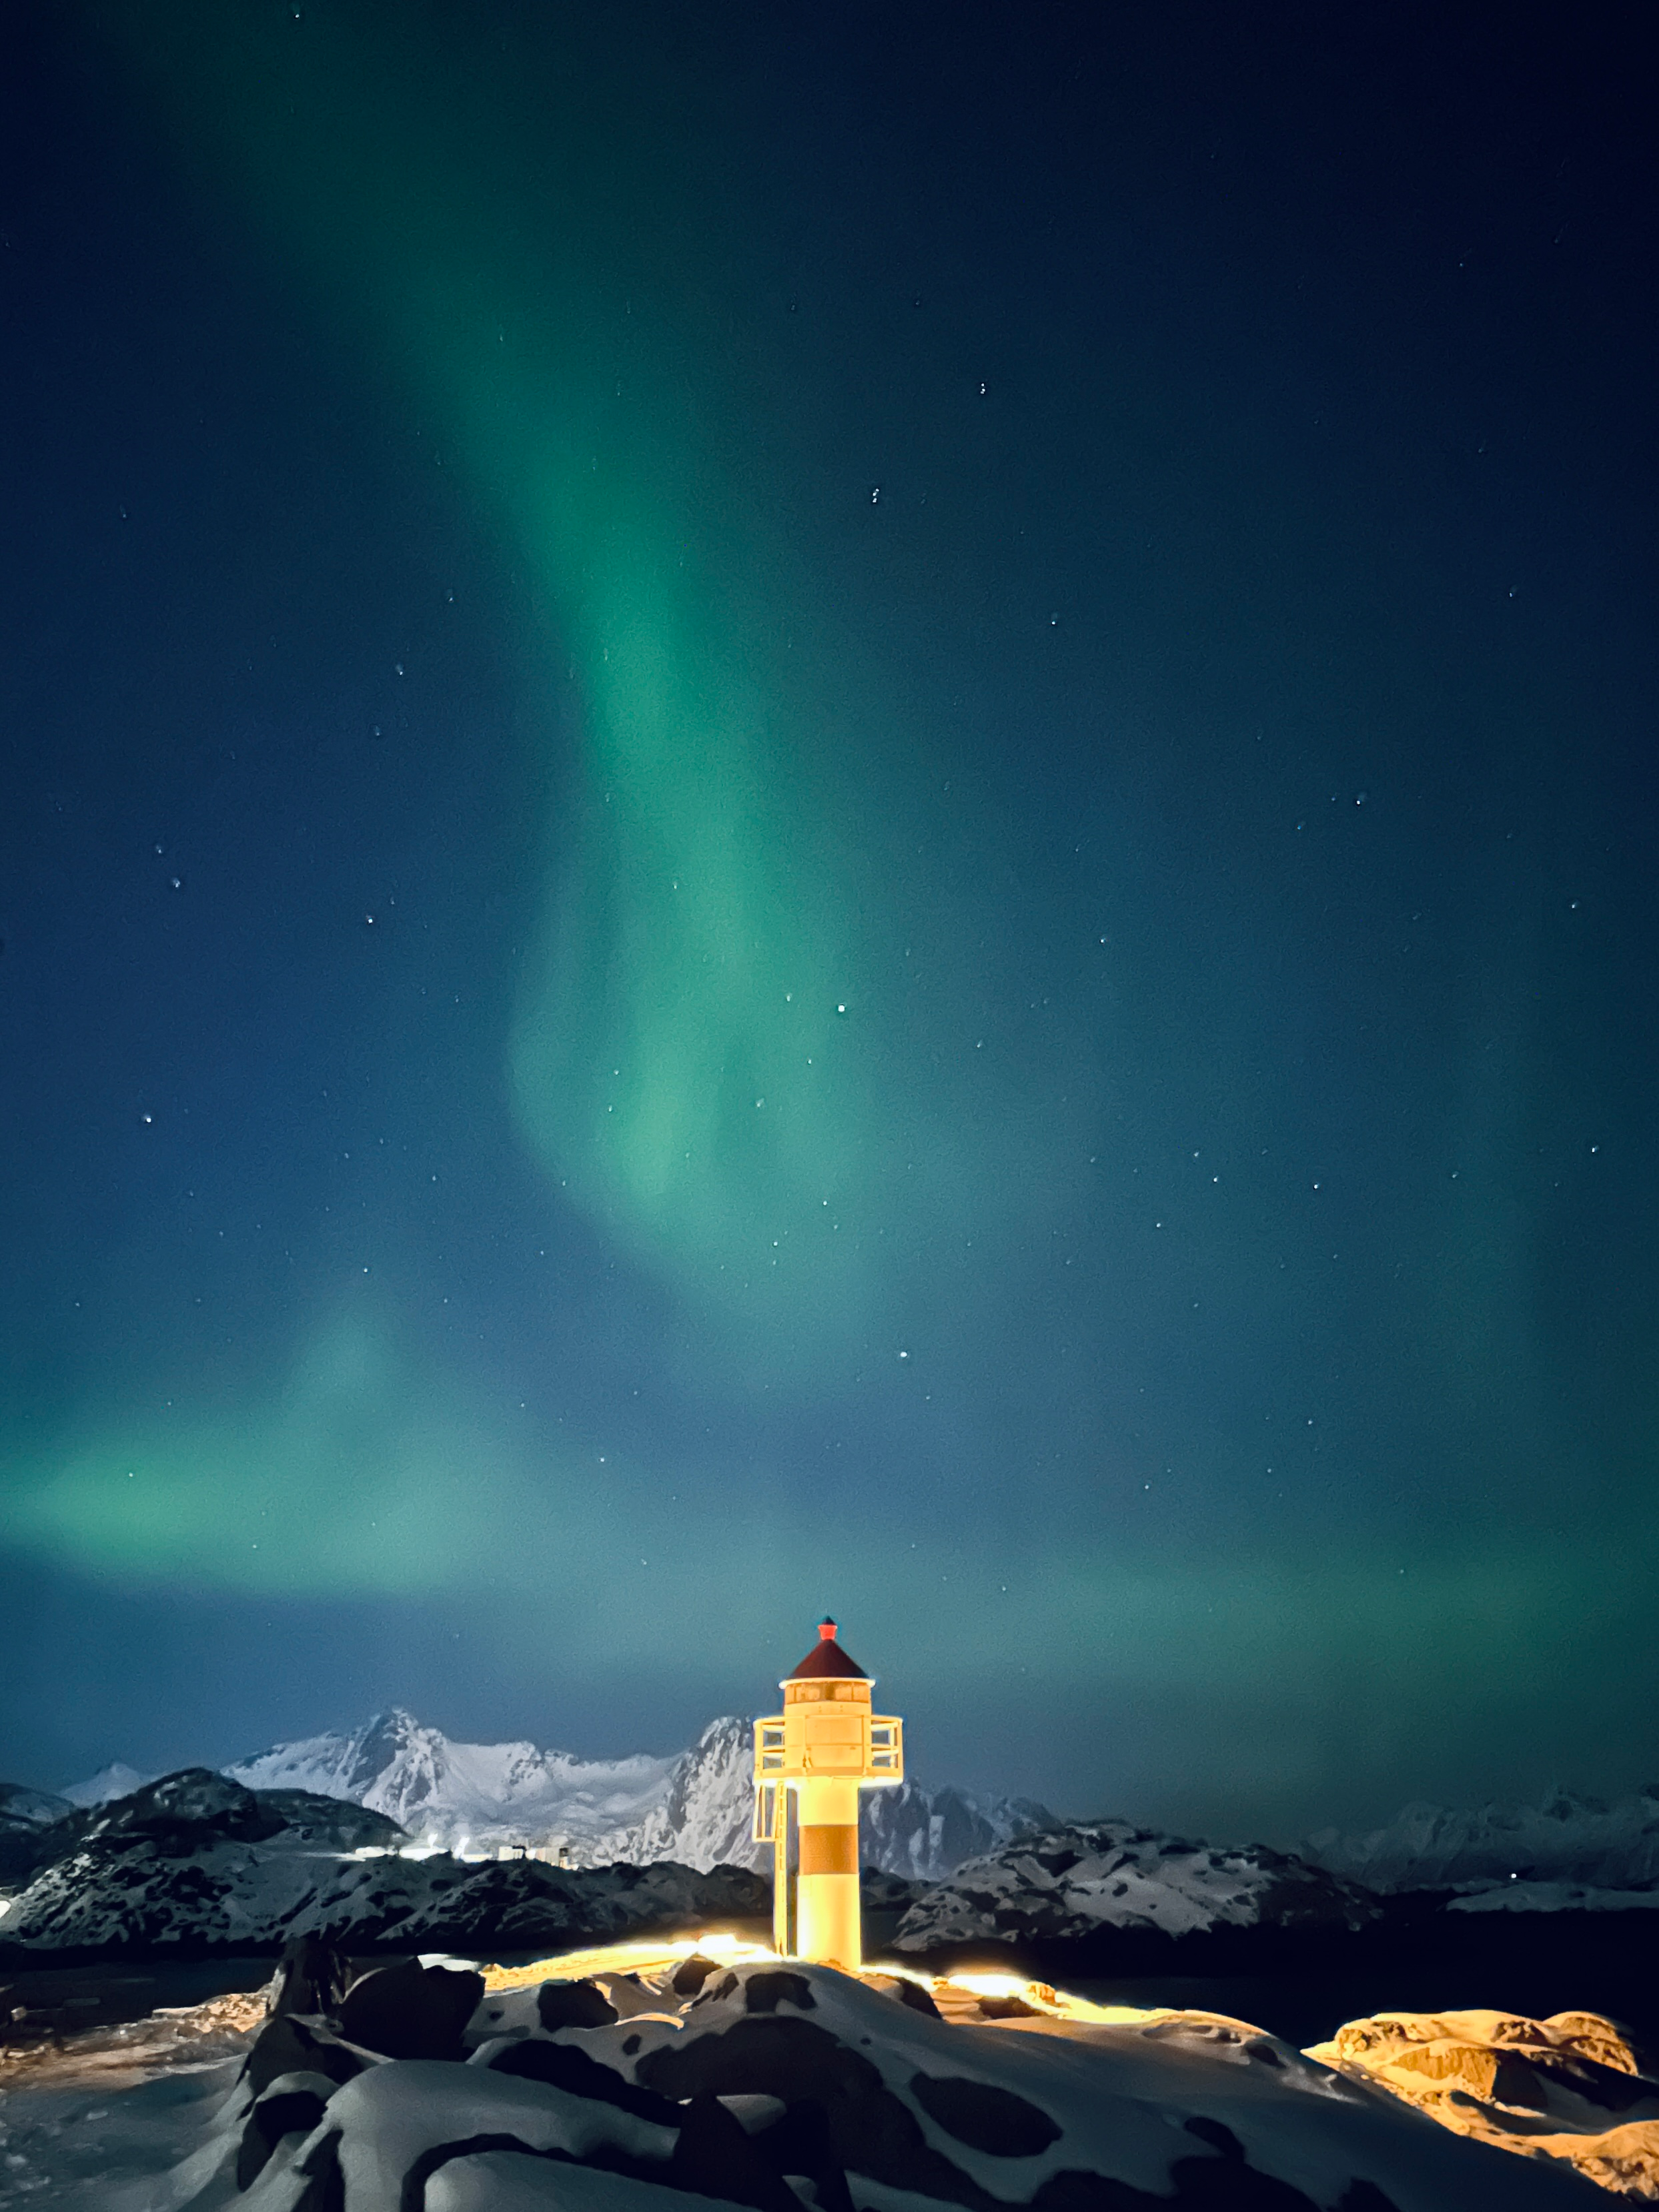

Fire of the Sky

Photographer: Stephanie Ziyi Ye
Country: China

In the serene landscapes of Lofoten, Norway on 28 March 2023, the sky was set ablaze by the aurora. This photograph of the phenomenon is one of six winners in the category of Still images taken exclusively with smartphones/mobile devices. The Northern (Southern) Lights, also known as aurorae, are natural light displays resulting from interactions between solar winds and Earth’s magnetic fields, as charged particles are redirected towards the north and south pole regions. In Norse legends, they are often depicted as a heavenly fire. In this scene, the celestial show is beautifully complemented by the silhouette of a lighthouse, as if the lighthouse ignited the mesmerising display overhead. Caught off-guard by this dazzling spectacle, the photographer swiftly captured the moment with a smartphone. This is a testament to the breathtaking surprises nature offers and the impressive capabilities of modern devices.

Also see image in Zenodo: https://doi.org/10.5281/zenodo.10358095

Credit: Stephanie Ziyi Ye/IAU OAE (CC BY 4.0)